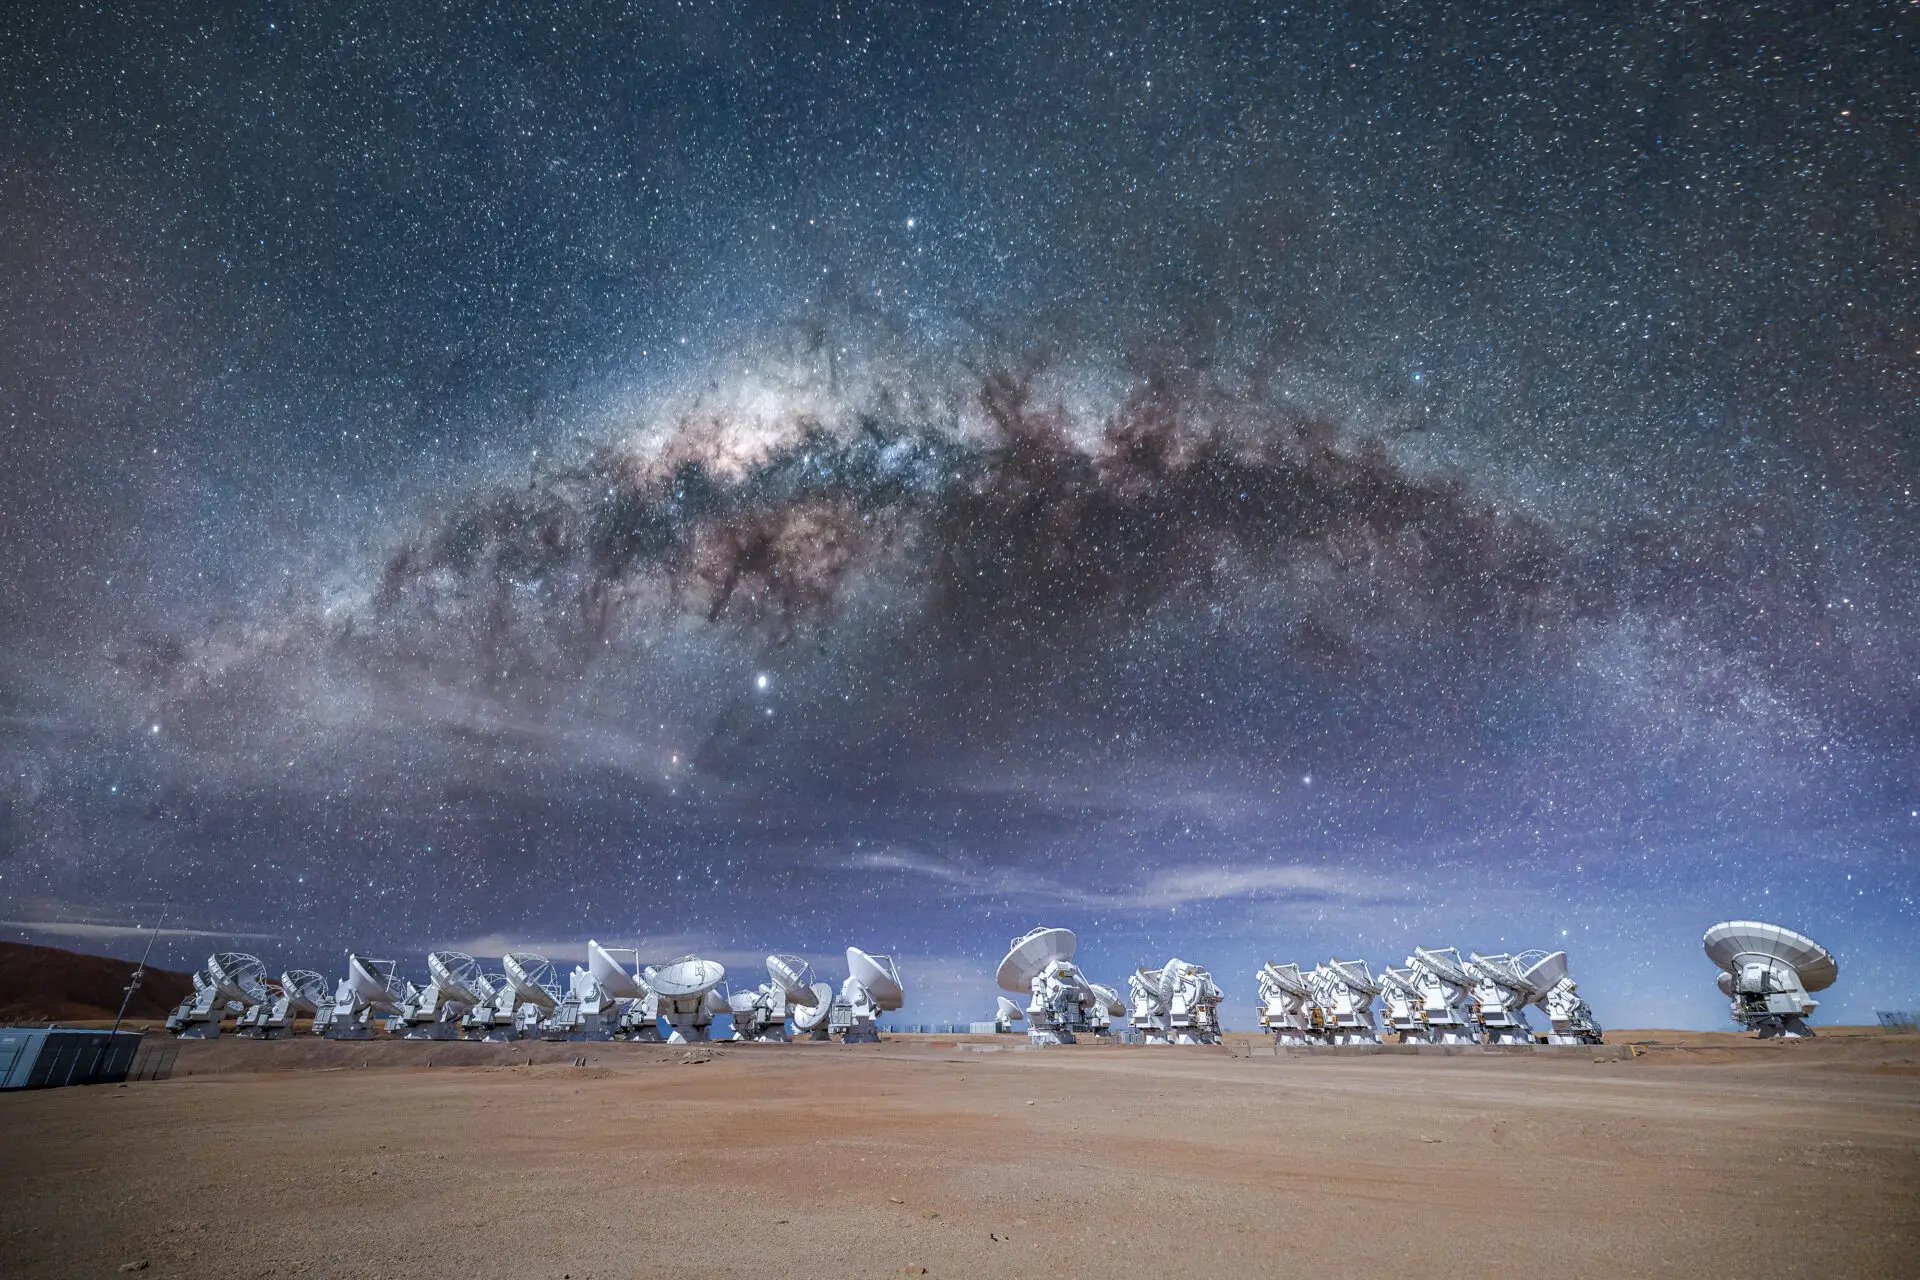

ALMA Antennas

A great view of the ALMA antennas during the night in the Chajnantor Plateau, with the Milky Way superimposed above them, as an artistic representation.

Credit: Alex Pérez